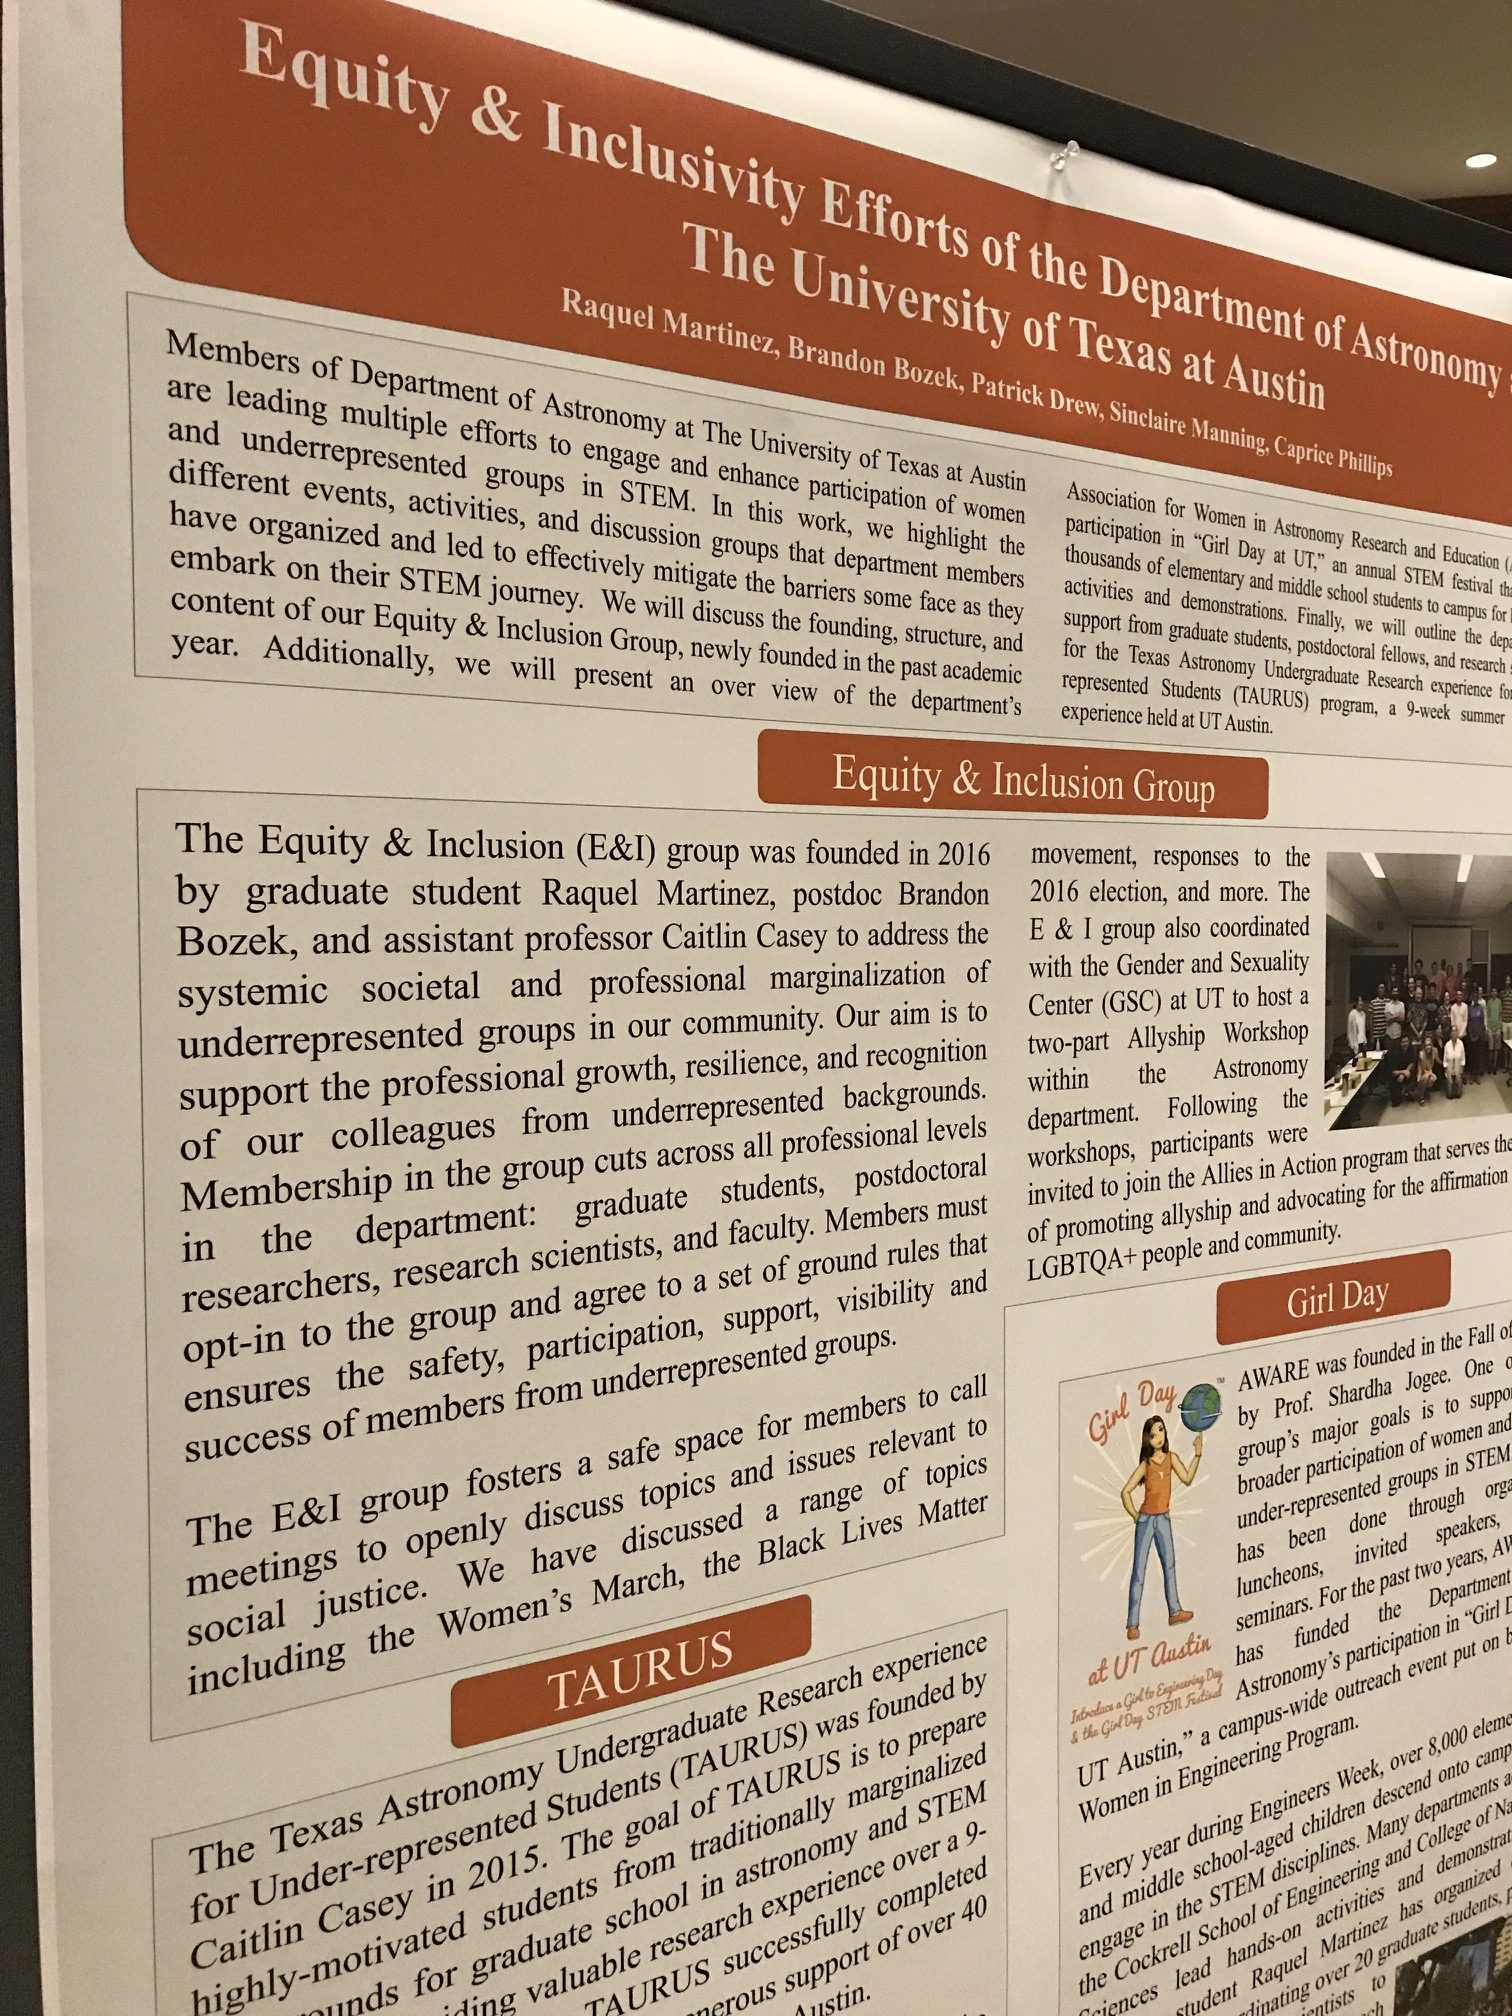

Poster Session: Equity & Inclusivity in the Workplace

Credit: NRAO/AUI/NSF